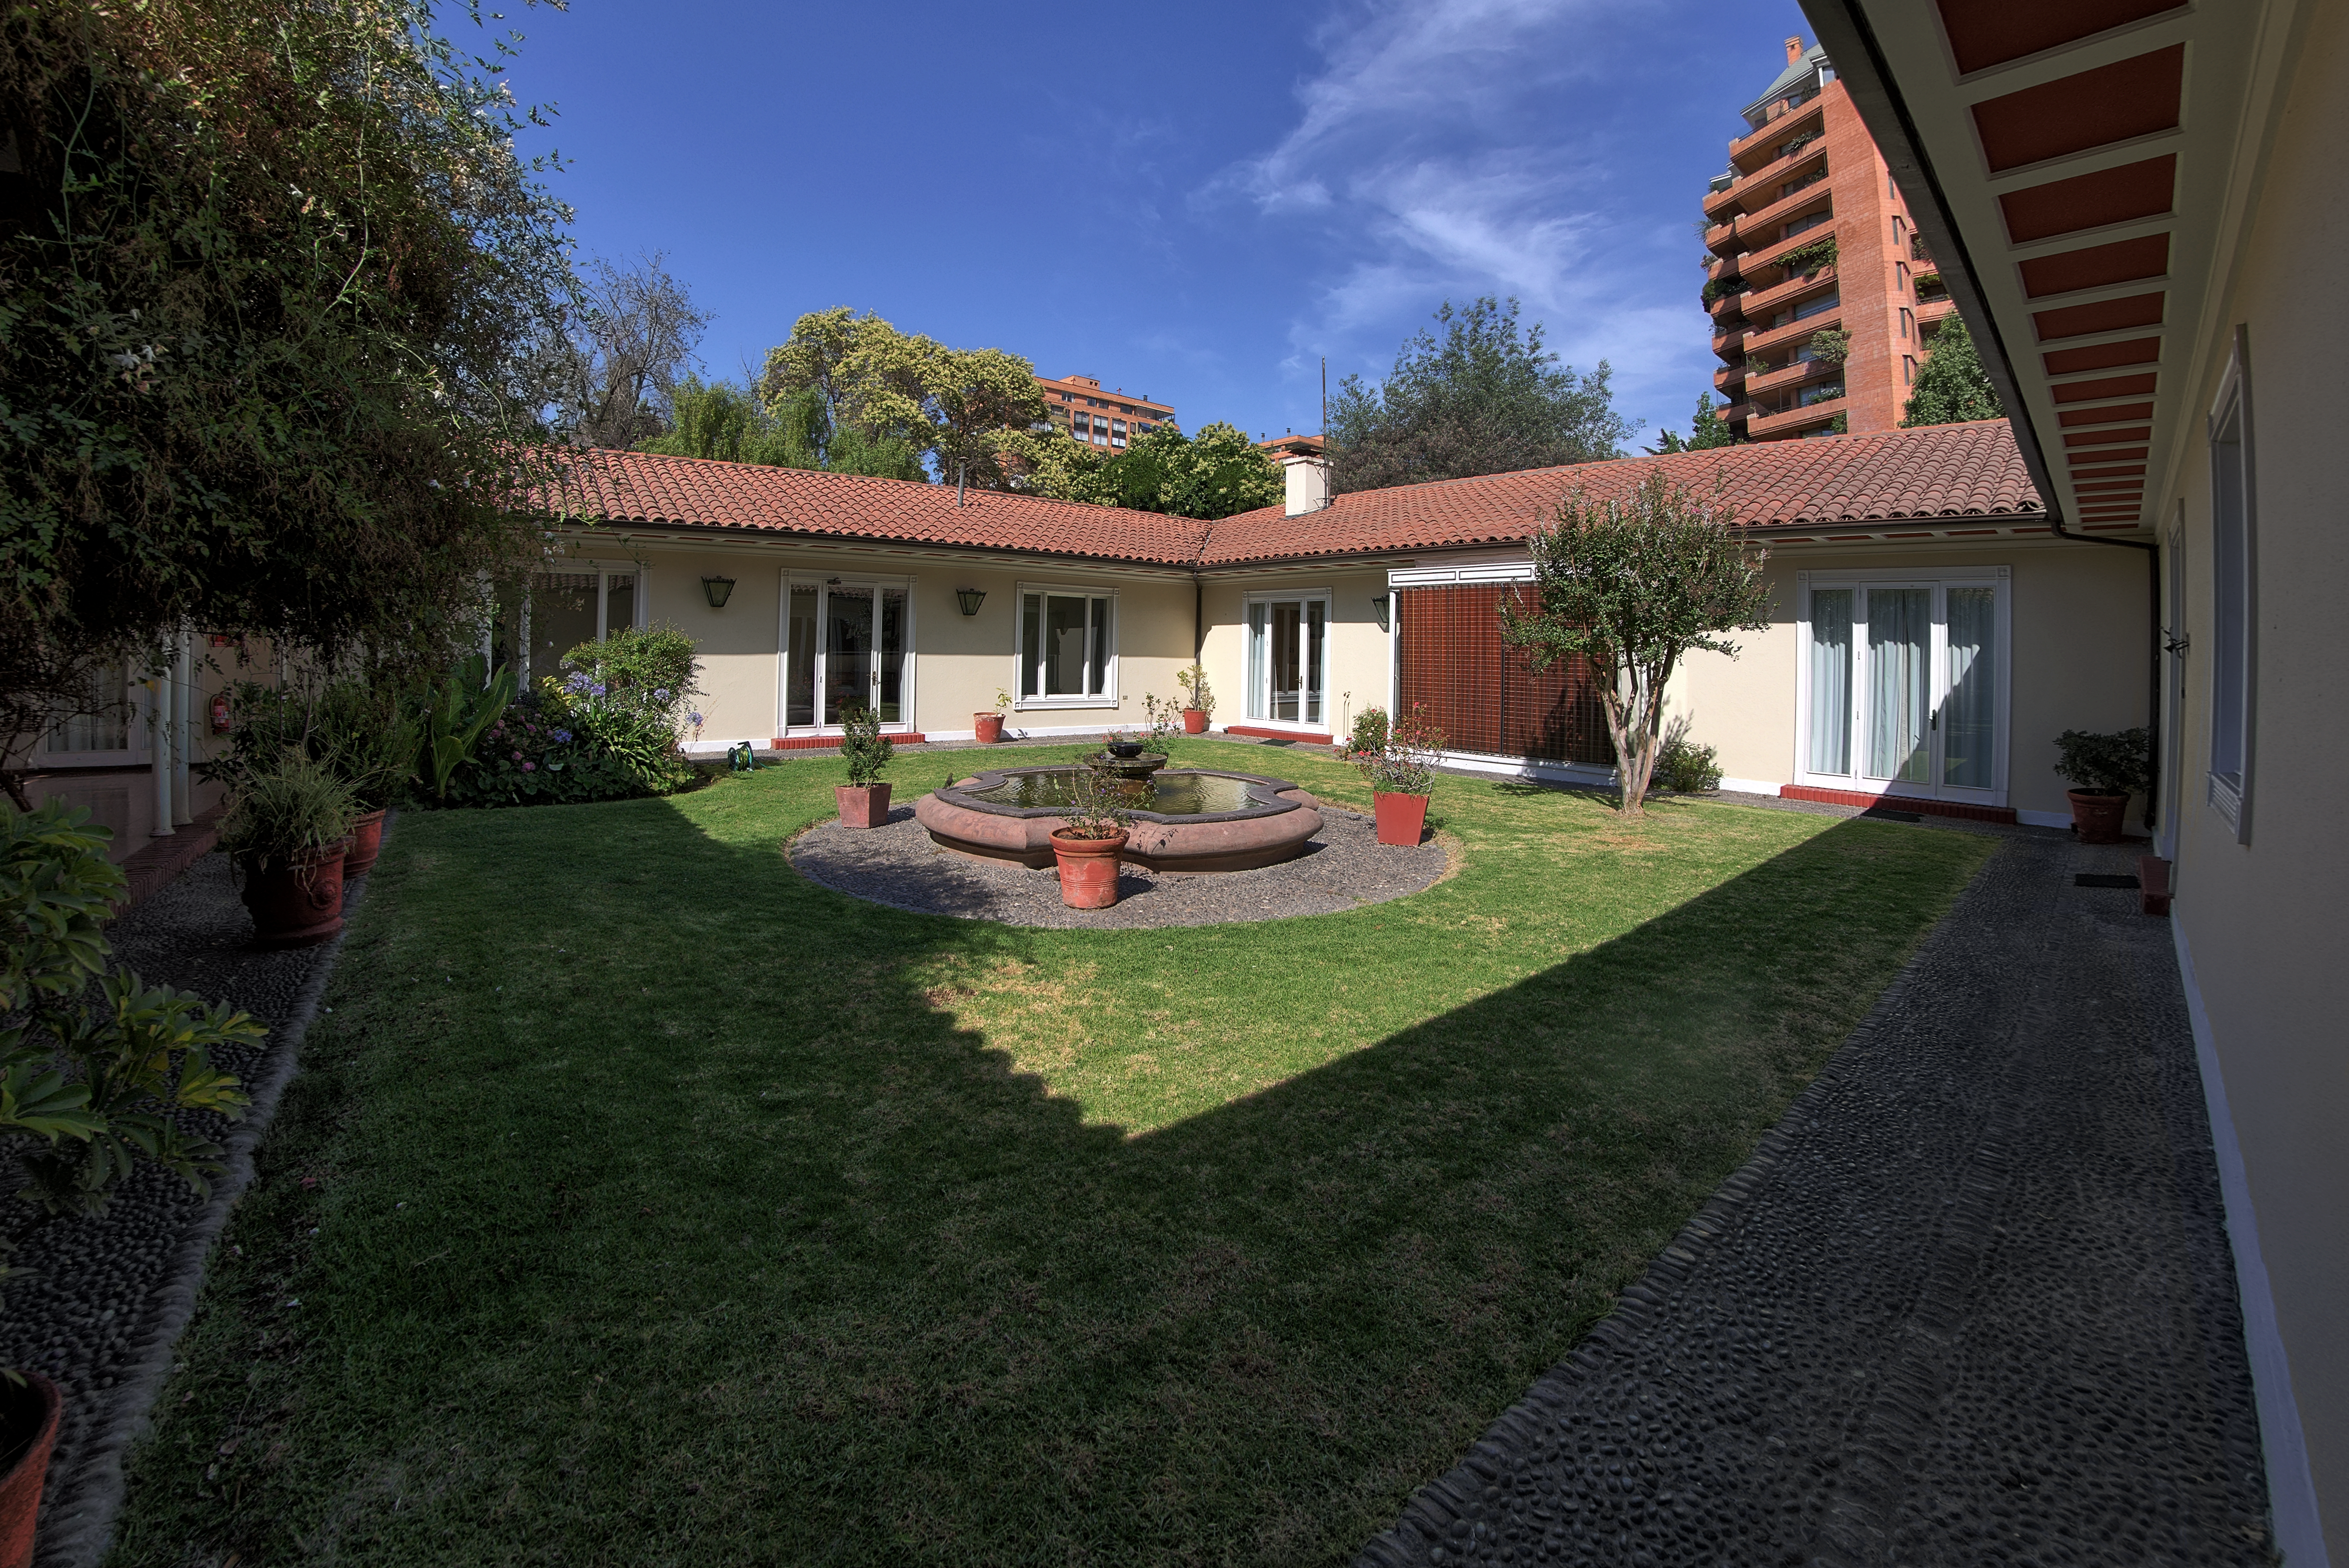

The Vitacura Guesthouse gardens

The gardens of the ESO Guesthouse in Vitacura — the official lodge for visiting astronomers and ESO staff travelling to ESO sites — are revealed in this image.

The astronomers and scientists involved in the exciting and innovative Pale Red Dot campaign — a scientific outreach project that will allow the public to follow a planet hunt as it happens — will stay at the Guesthouse whilst using the HARPS spectrograph, installed on ESO's 3.6-metre telescope at the La Silla Observatory.

Pale Red Dot is an international search for an Earth-like exoplanet around the closest star to us, Proxima Centauri. It will use HARPS, attached to ESO’s 3.6-metre telescope at La Silla Observatory, as well as the Las Cumbres Observatory Global Telescope Network (LCOGT) and the Burst Optical Observer and Transient Exploring System (BOOTES). The public will see how teams of astronomers with different specialities work together to collect, analyse and interpret data, which may or may not be able to confirm the presence of an Earth-like planet orbiting our nearest neighbour. The outreach campaign consists of blog posts and social media updates on the Pale Red Dot Twitter account and using the hashtag #PaleRedDot. For more information visit the Pale Red Dot website: http://www.palereddot.org

Credit: ESO/A. Santerne